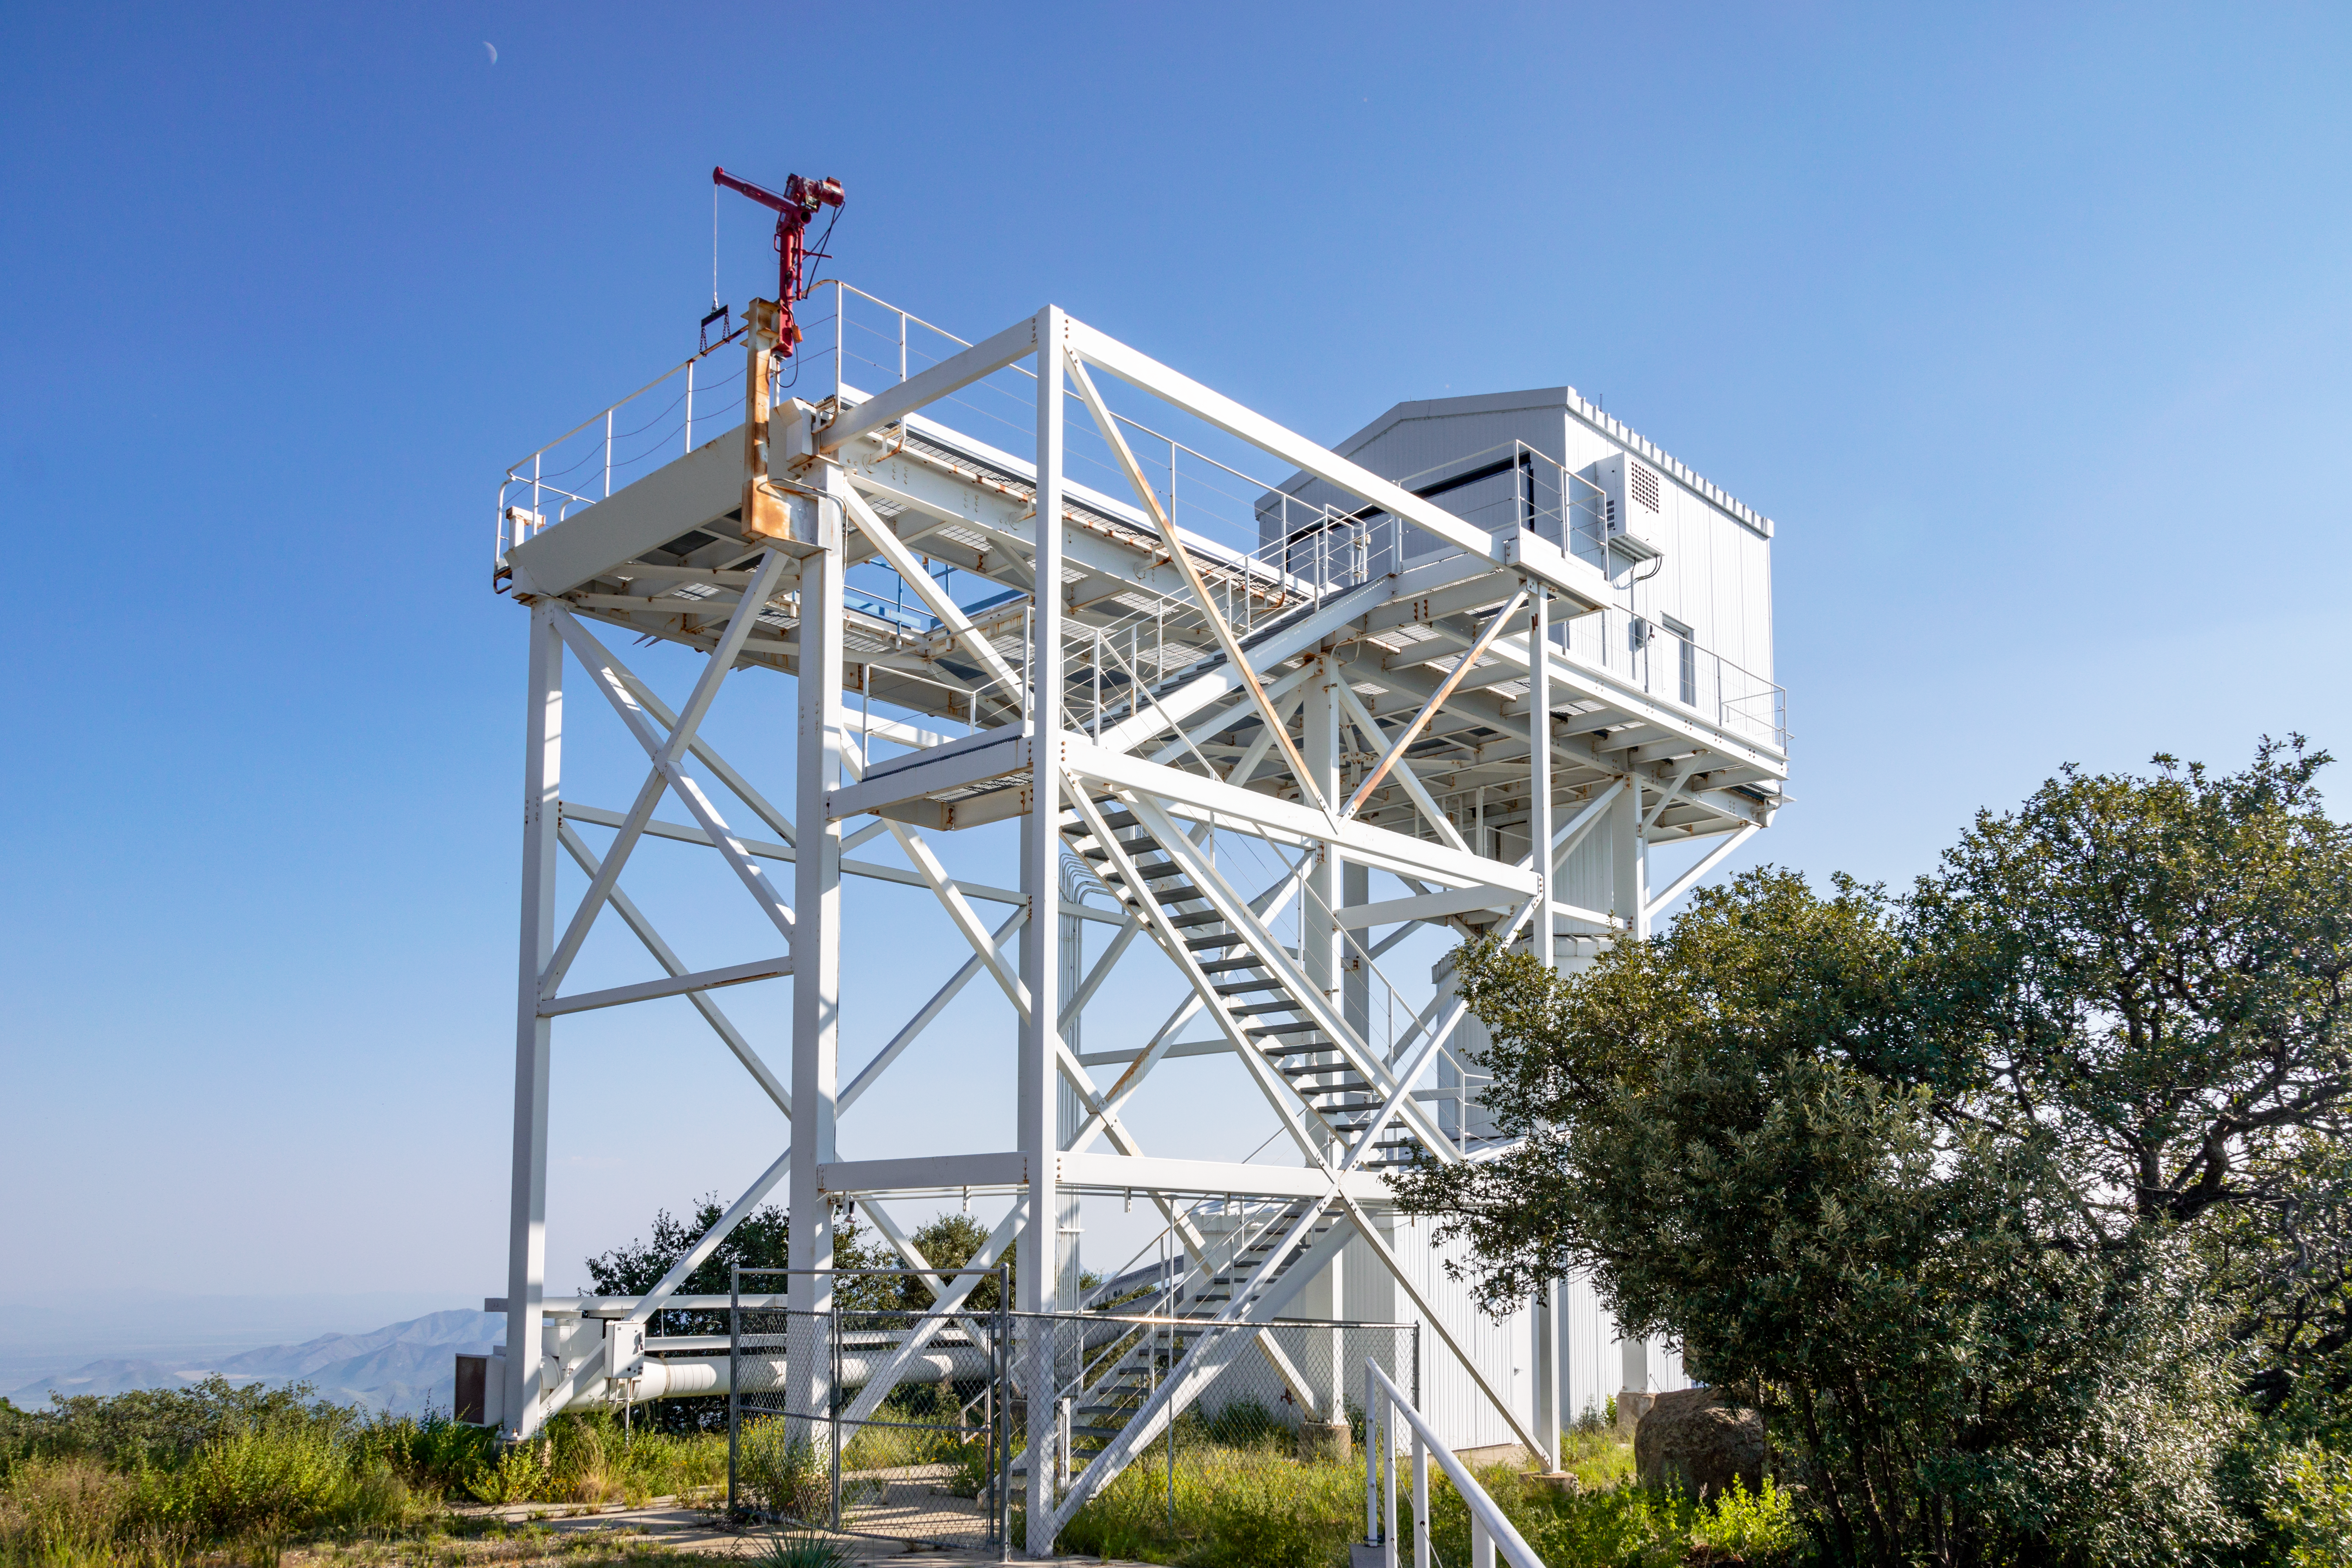

Enclosure of the former Calypso Telescope

Enclosure of the former Calypso Telescope at Kitt Peak National Observatory, a program of NSF NOIRLab.

Credit: NOIRLab/AURA/NSF